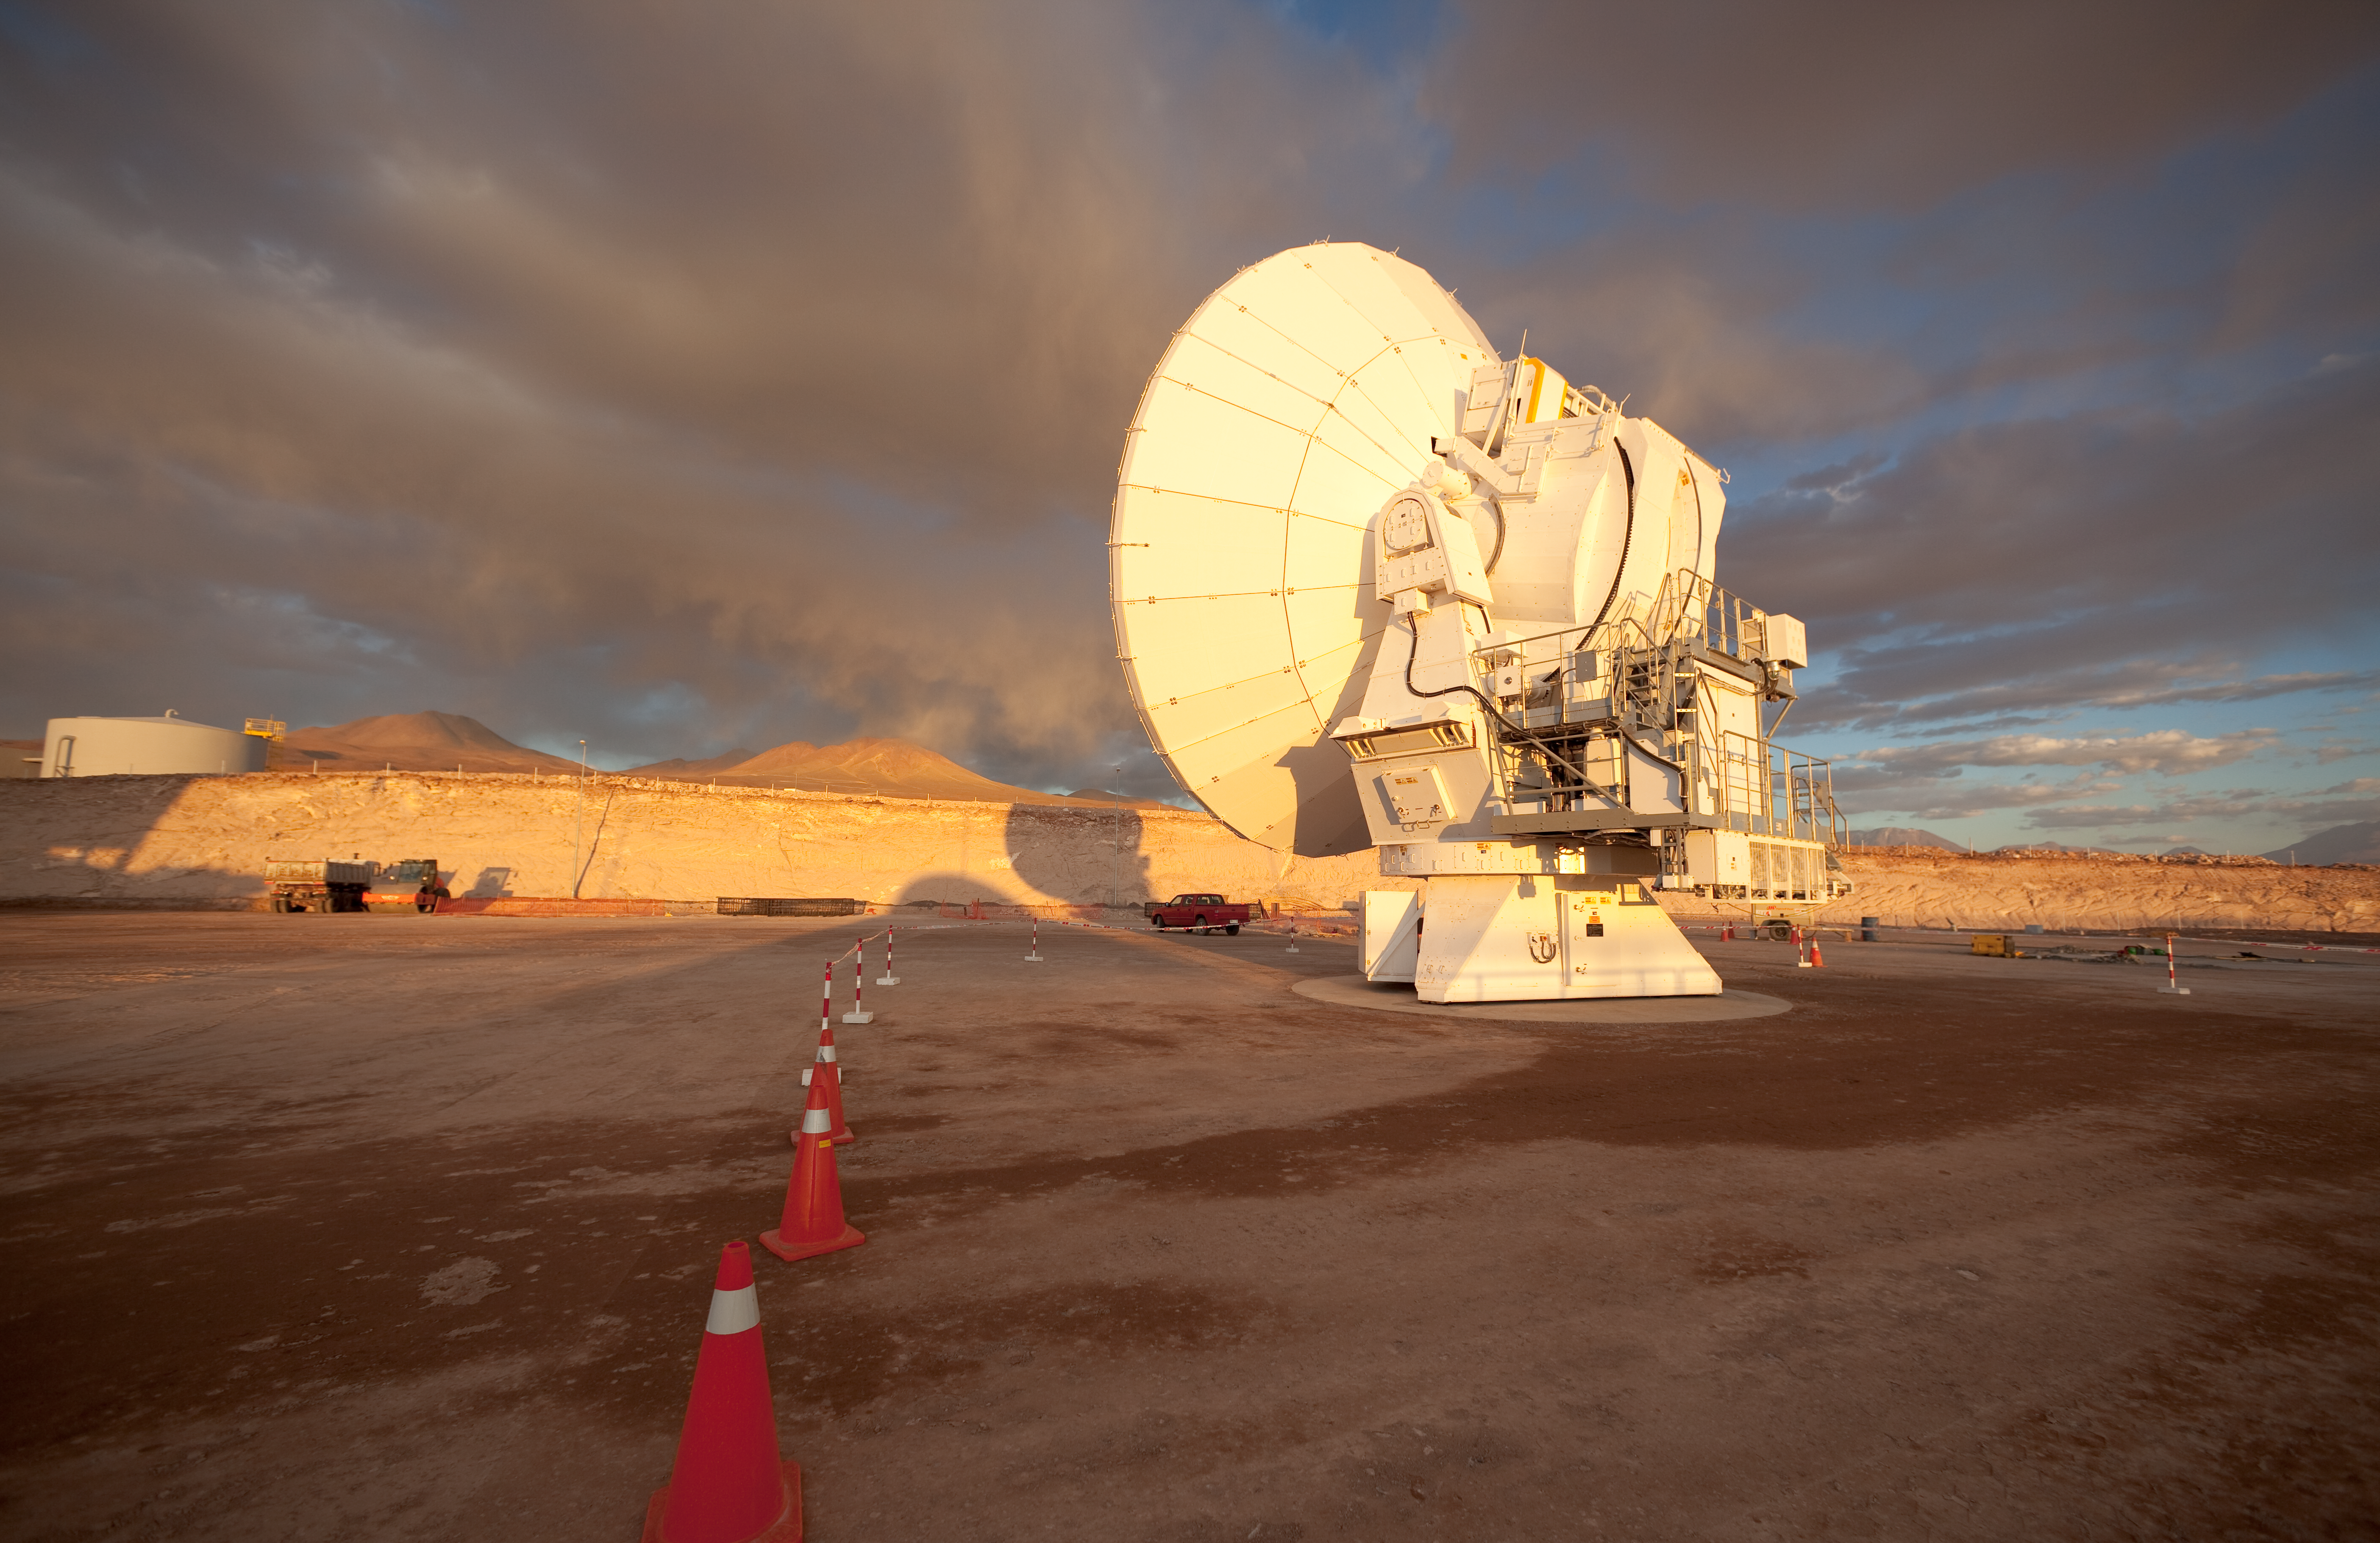

ALMA antennas

Japanese ALMA antenna at the ALMA Operation Support Facility in Chile. Image taken in March 2009.

Credit: ALMA (ESO/NAOJ/NRAO)